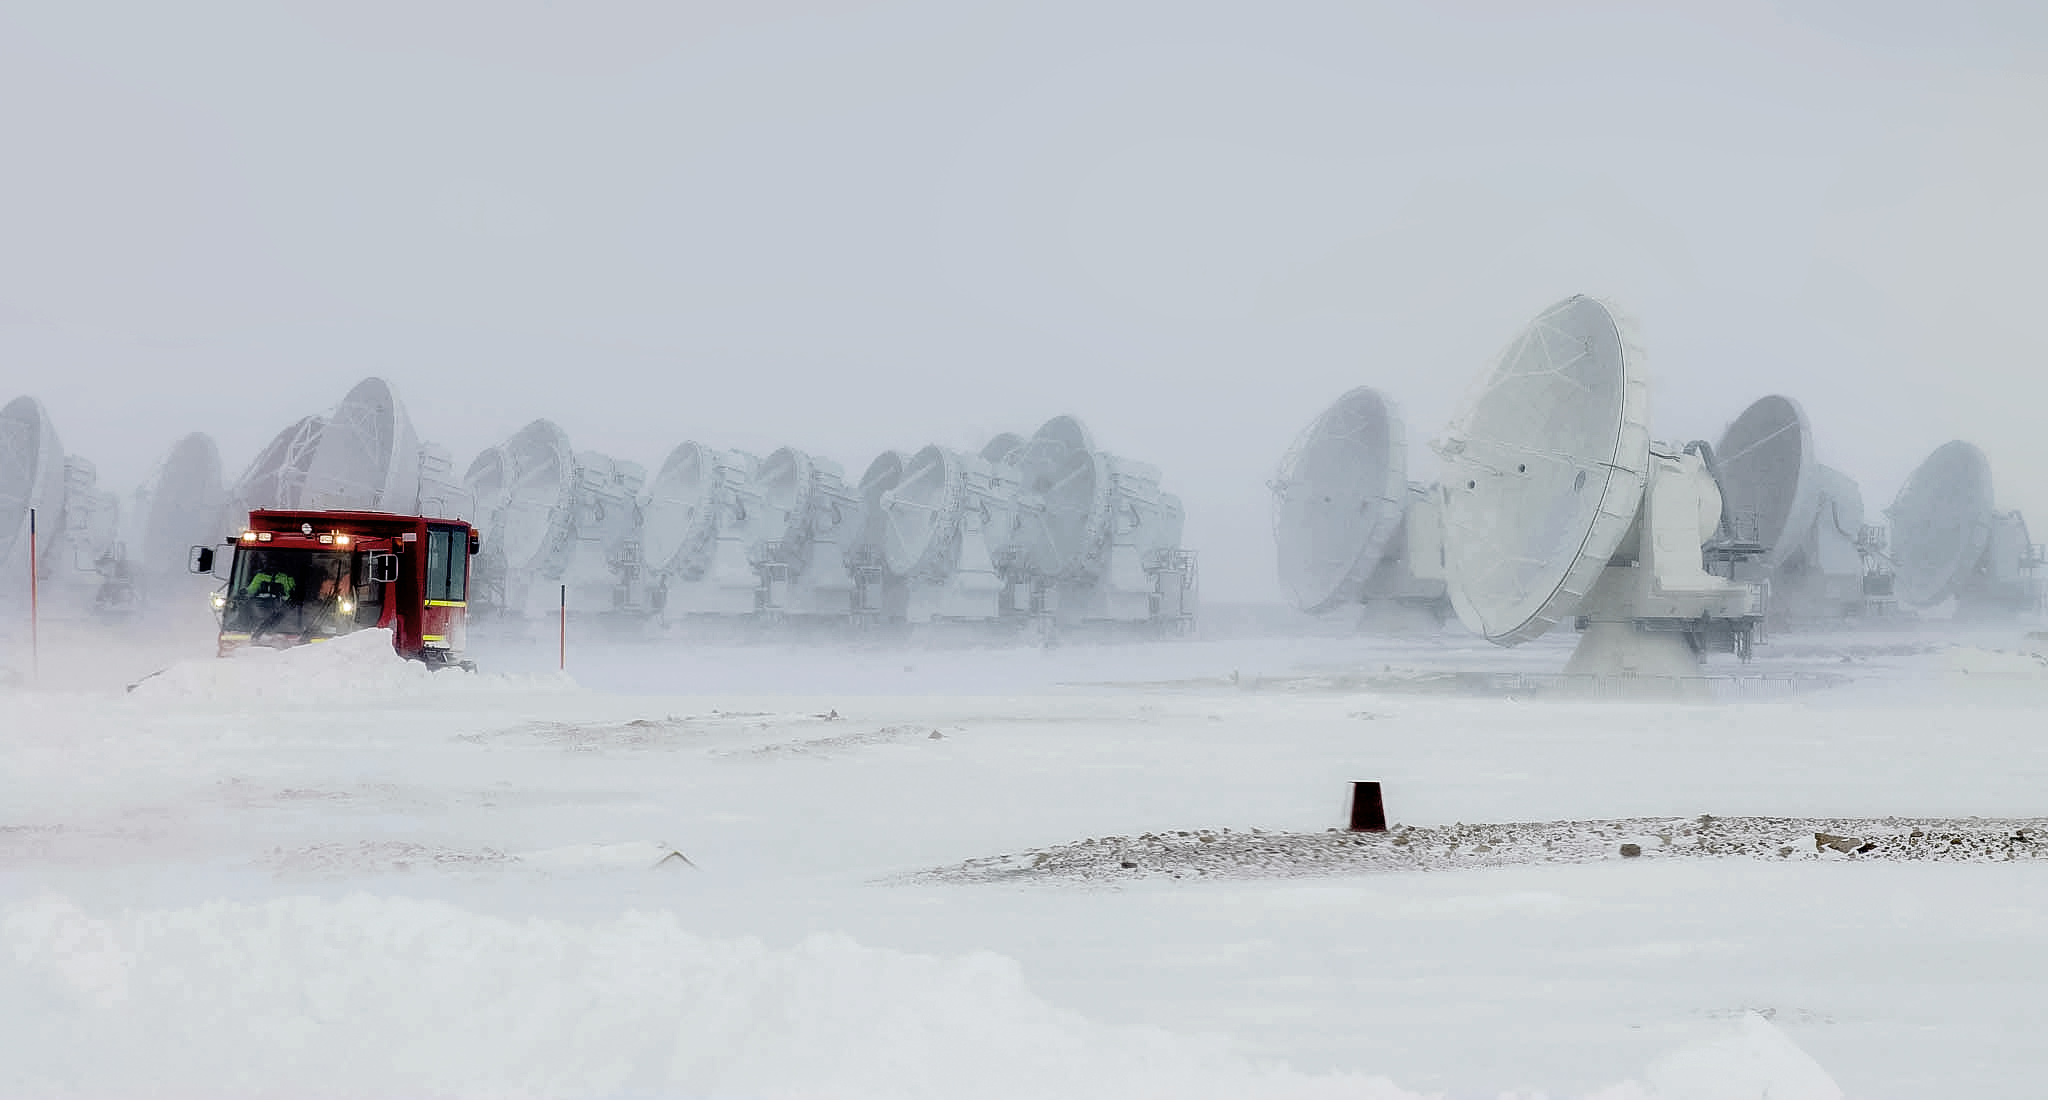

Plowing snow at ALMA

No matter if it's snow or sun, telescope staff are working to keep the telescopes operational. Here at the Atacama Large Millimeter/submillimeter Array (ALMA), a snowplough-equipped truck moves snow during a snow storm on Chile's Chajnantor Plateau. Behind the plow are some of the 66 antennas that make up ALMA.

Credit: J. C. Rojas/ESO